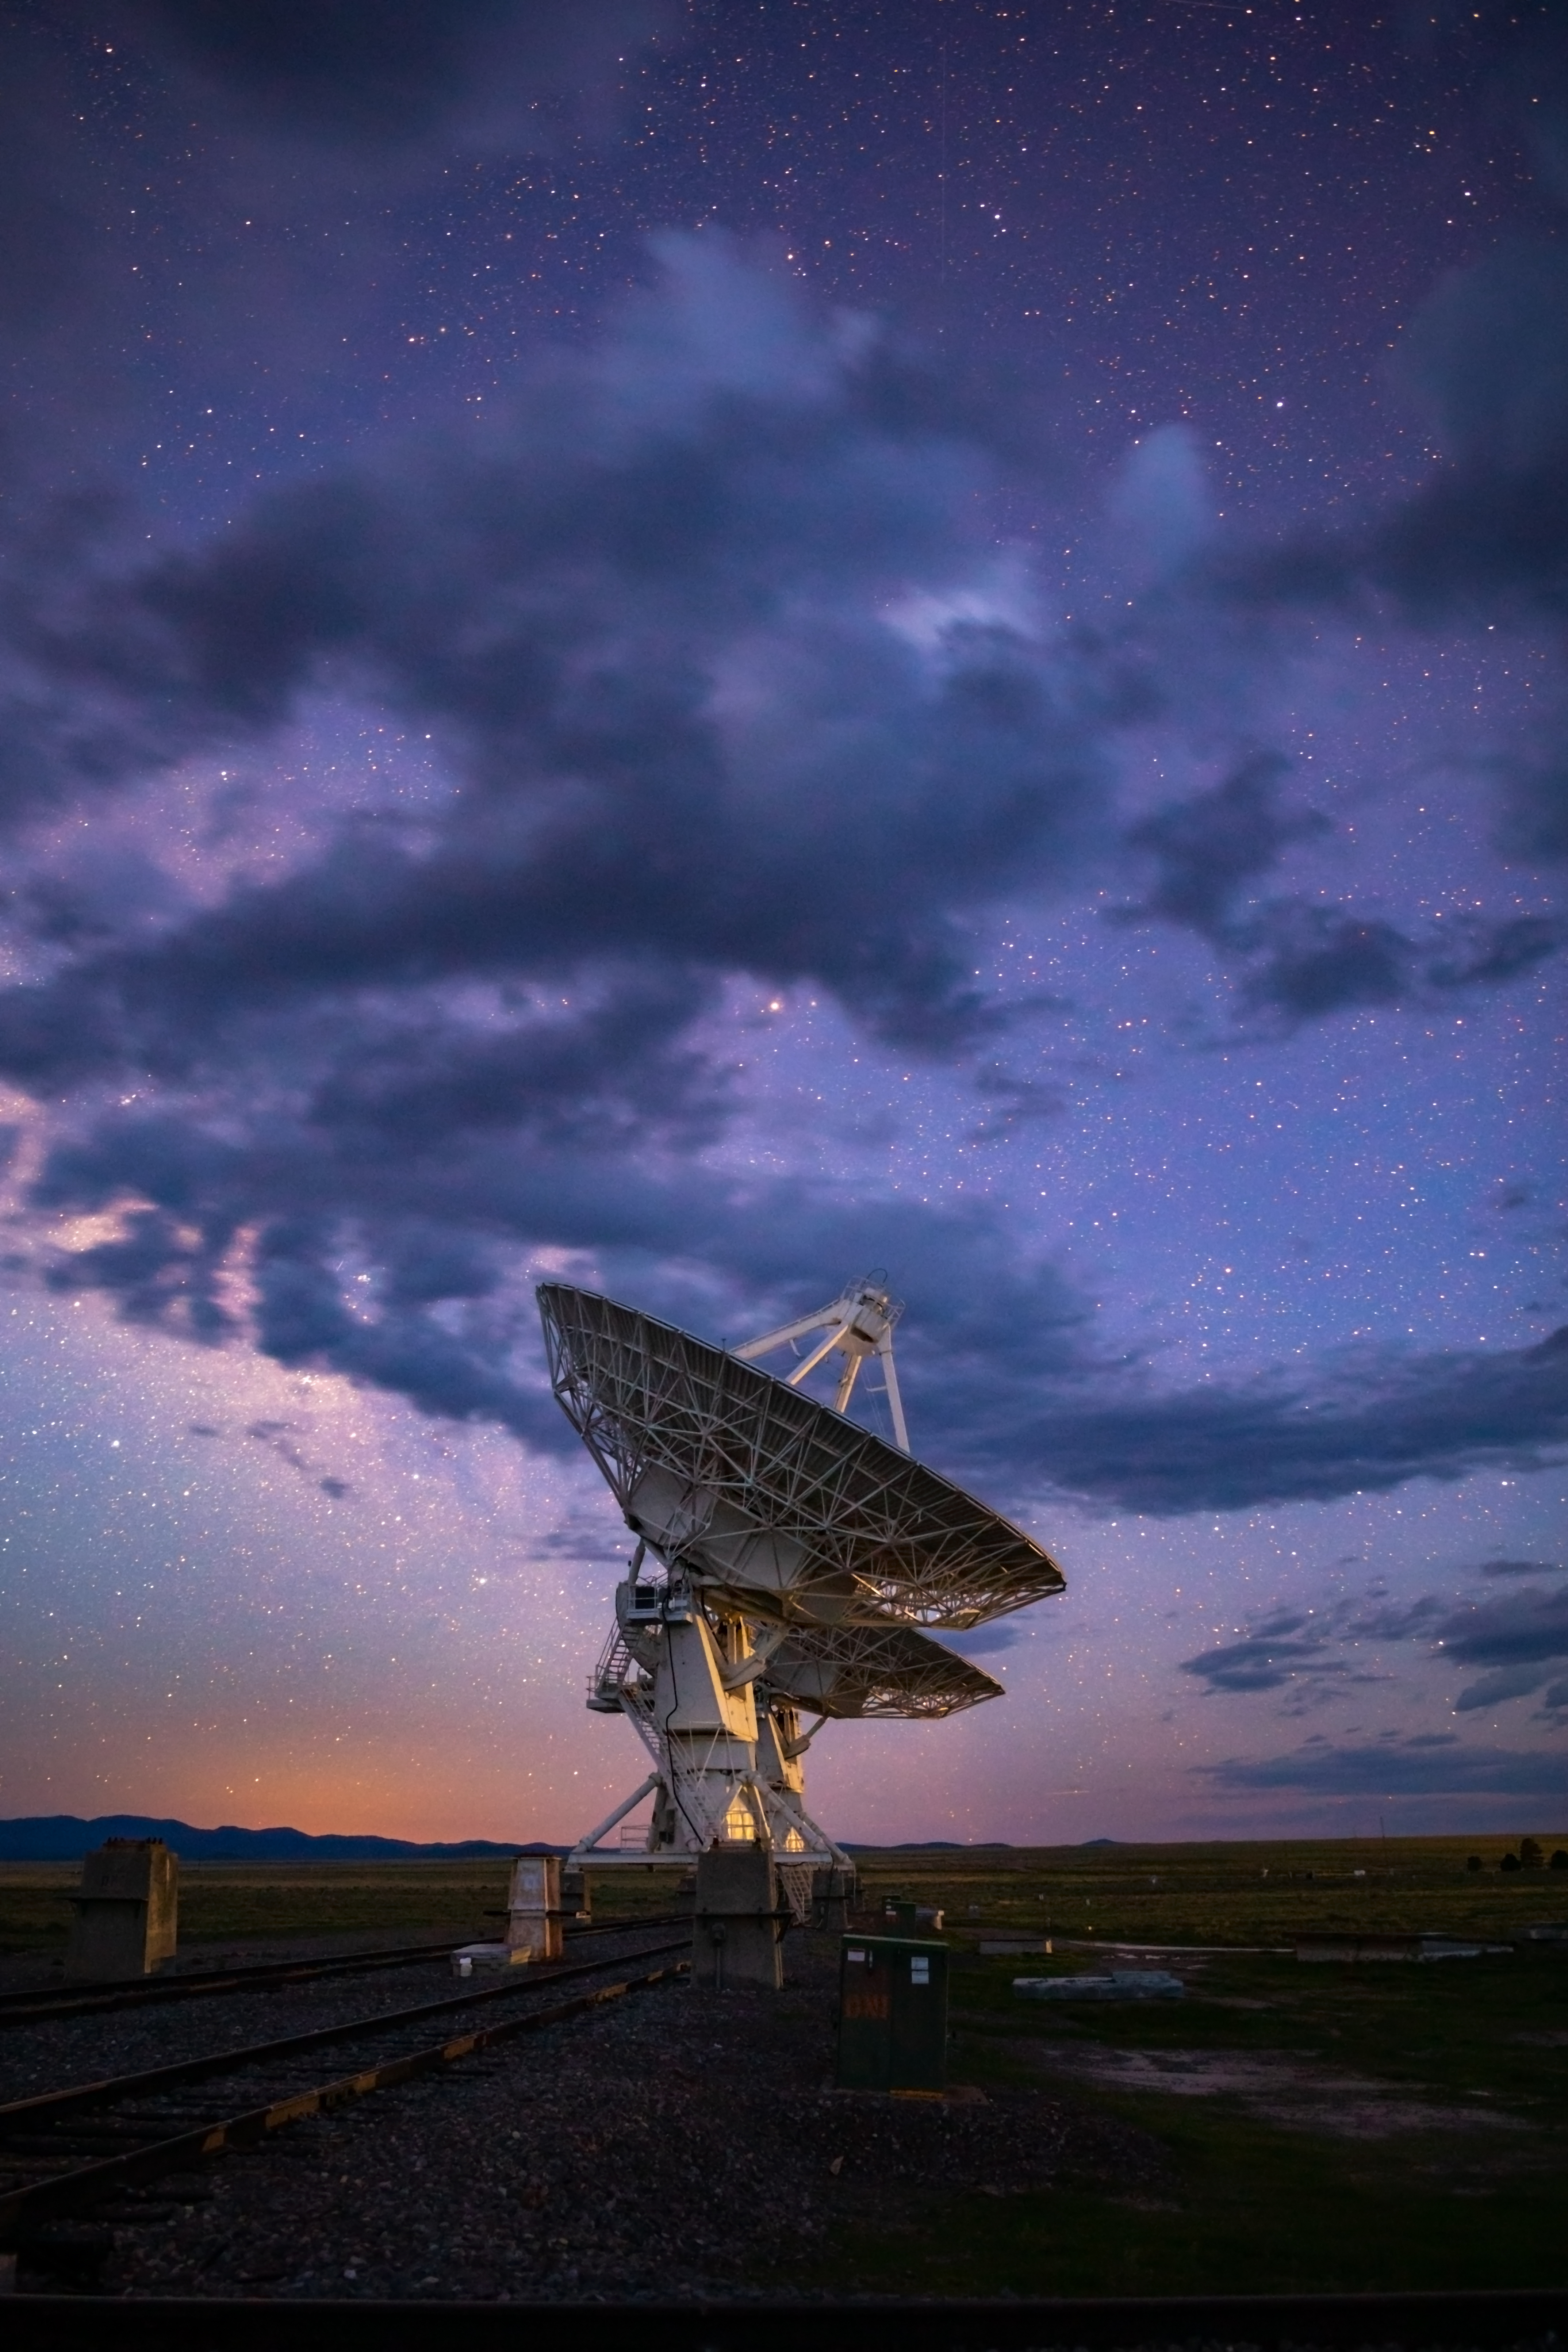

Blue Hour Over the VLA

Photo taken by Bettymaya Foott as part of an astrophotography project with the National Radio Astronomy Observatory and the Very Large Array (VLA).

Credit: Bettymaya Foott, NRAO/AUI/NSF